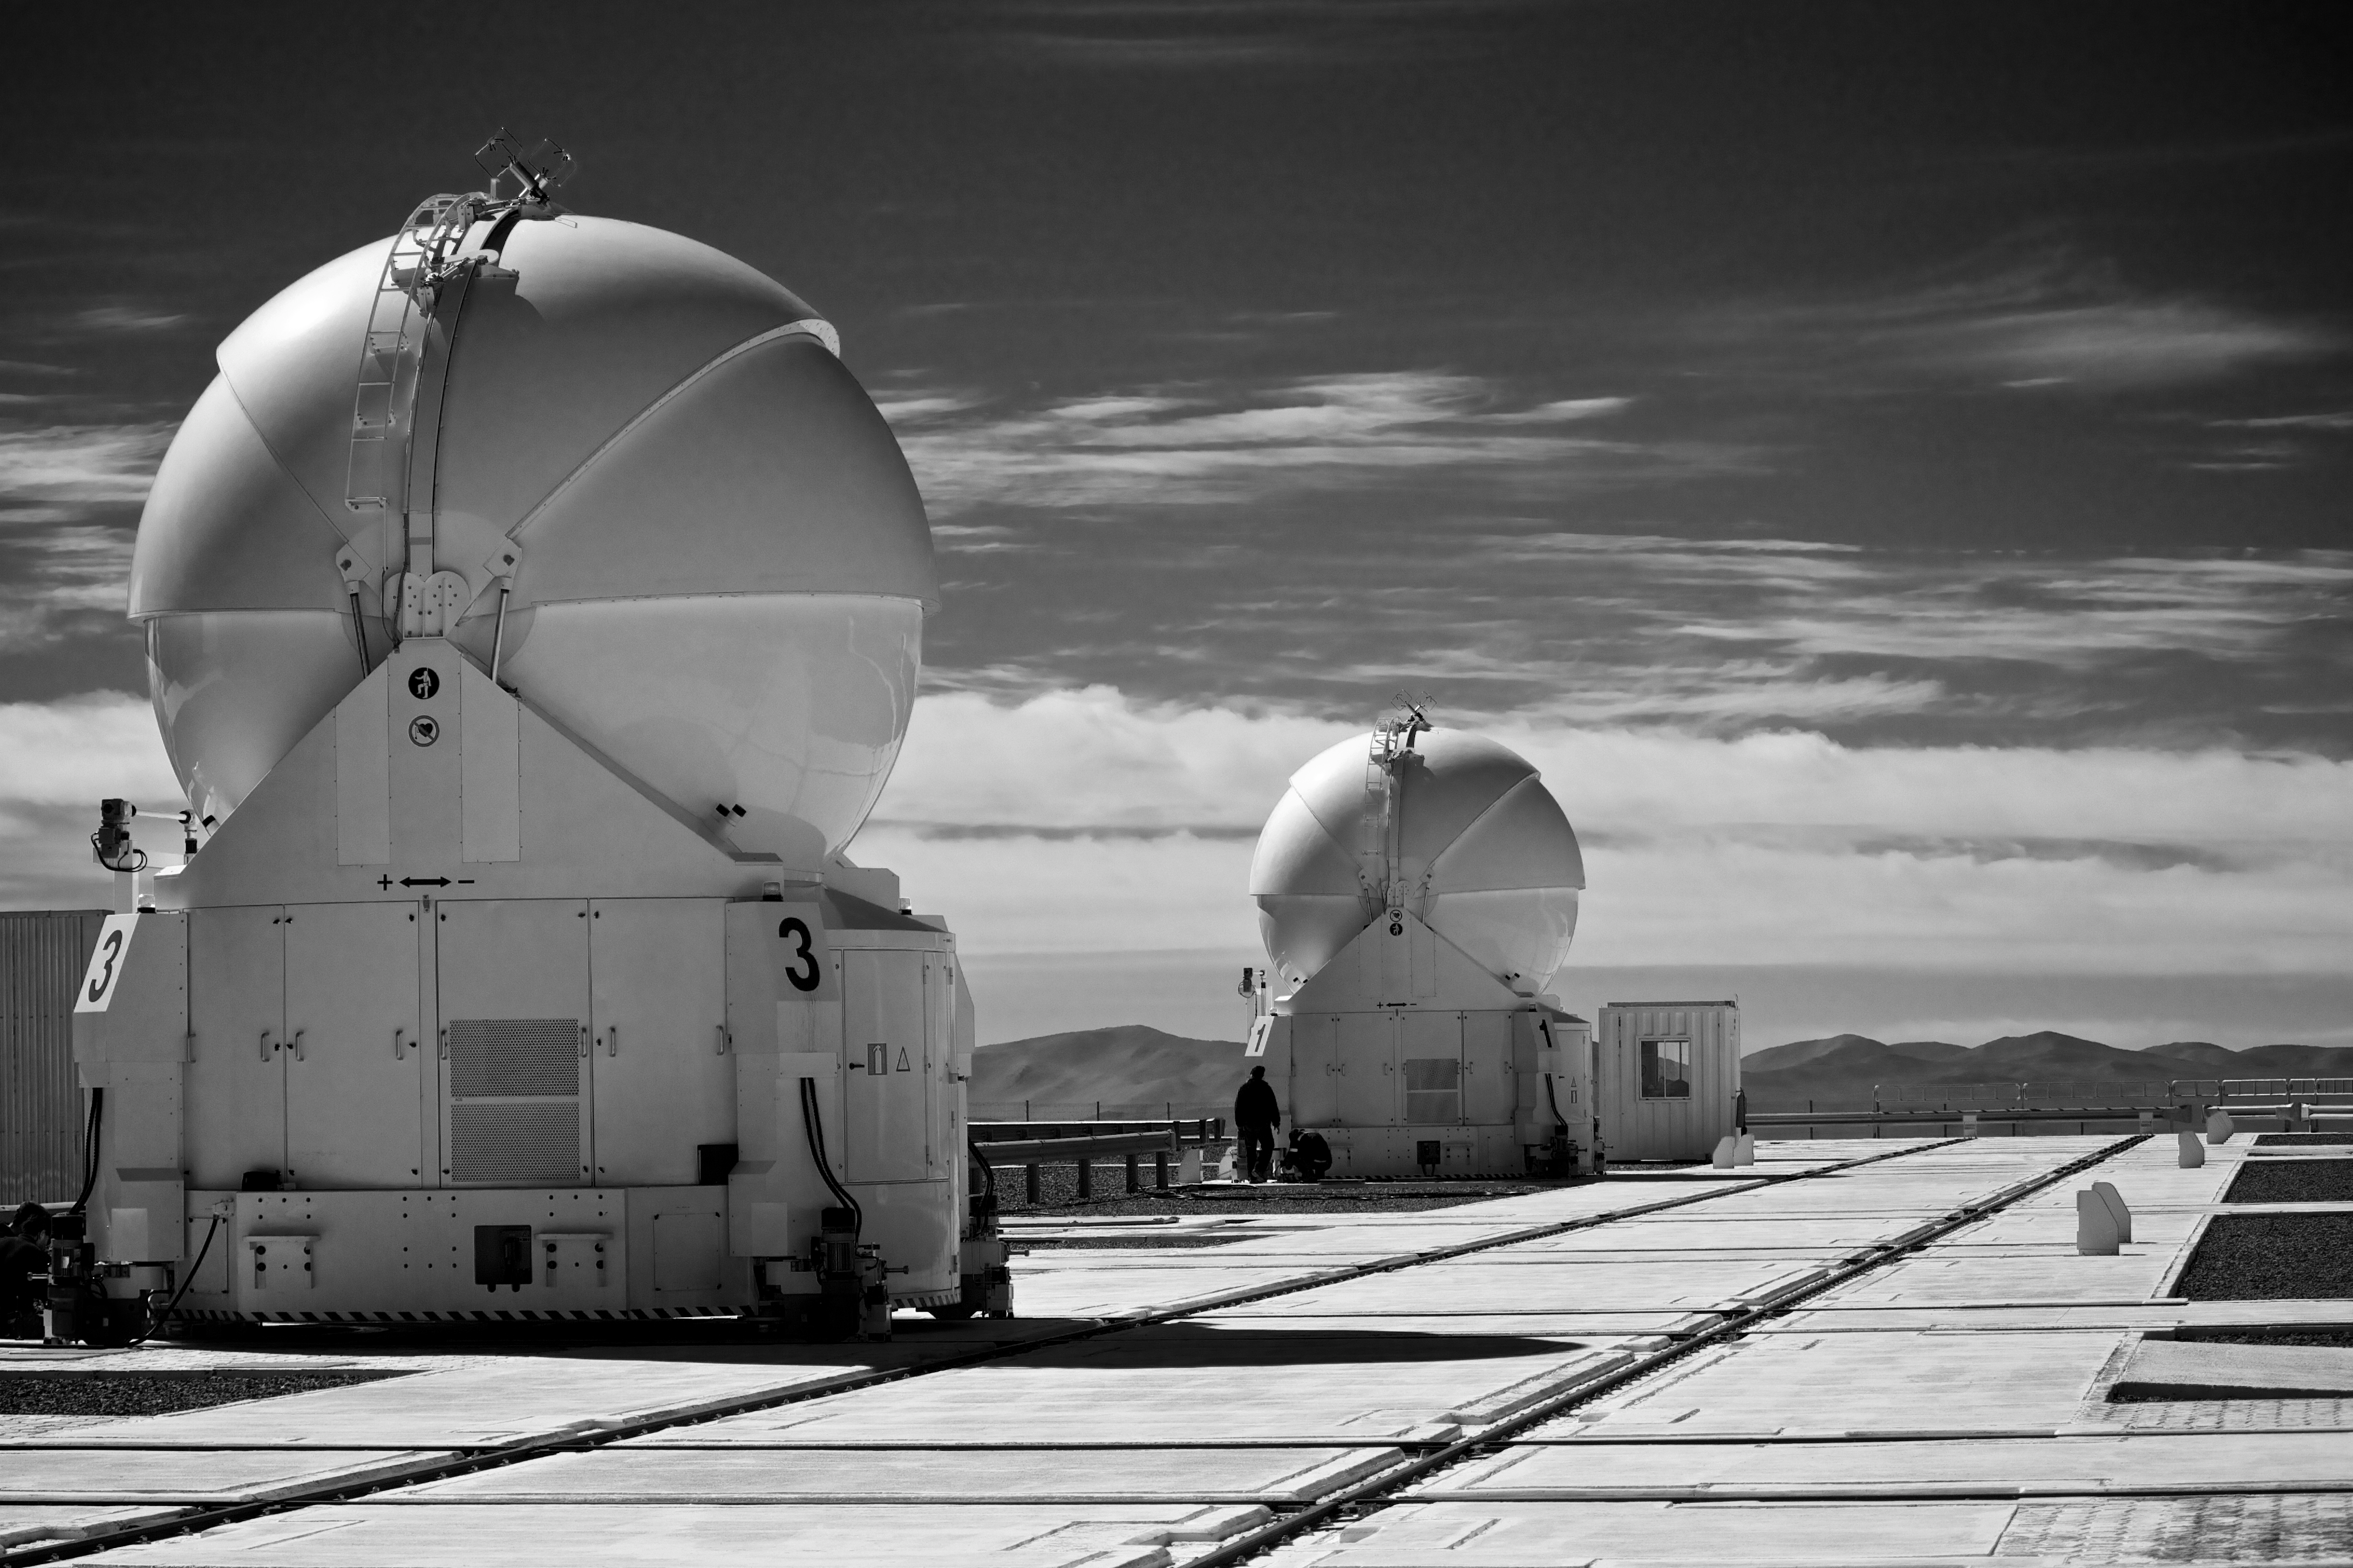

VLT Auxiliary Telescopes

The four Auxiliary Telescopes (ATs) are 1.8m diameter telescopes that feed light to the Very Large Telescope Interferometer at ESO's Paranal Observatory. Uniquely for telescopes of this size they can be moved from place to place around the VLT platform and are self-contained.

The top part of each AT is a round enclosure, made from two sets of three segments, which open and close. Its job is to protect the delicate 1.8-metre telescope from the desert conditions. The enclosure is supported by the boxy transporter section, which also contains electronics cabinets, liquid cooling systems, air-conditioning units, power supplies, and more. During astronomical observations the enclosure and transporter are mechanically isolated from the telescope, to ensure that no vibrations compromise the data collected.

The transporter section runs on tracks, so the ATs can be moved to 30 different observing locations. As the VLT Interferometer (VLTI) acts rather like a single telescope as large as the group of telescopes combined, changing the positions of the ATs means that the VLTI can be adjusted according to the needs of the observing project.

Credit: ESO/T.Wier